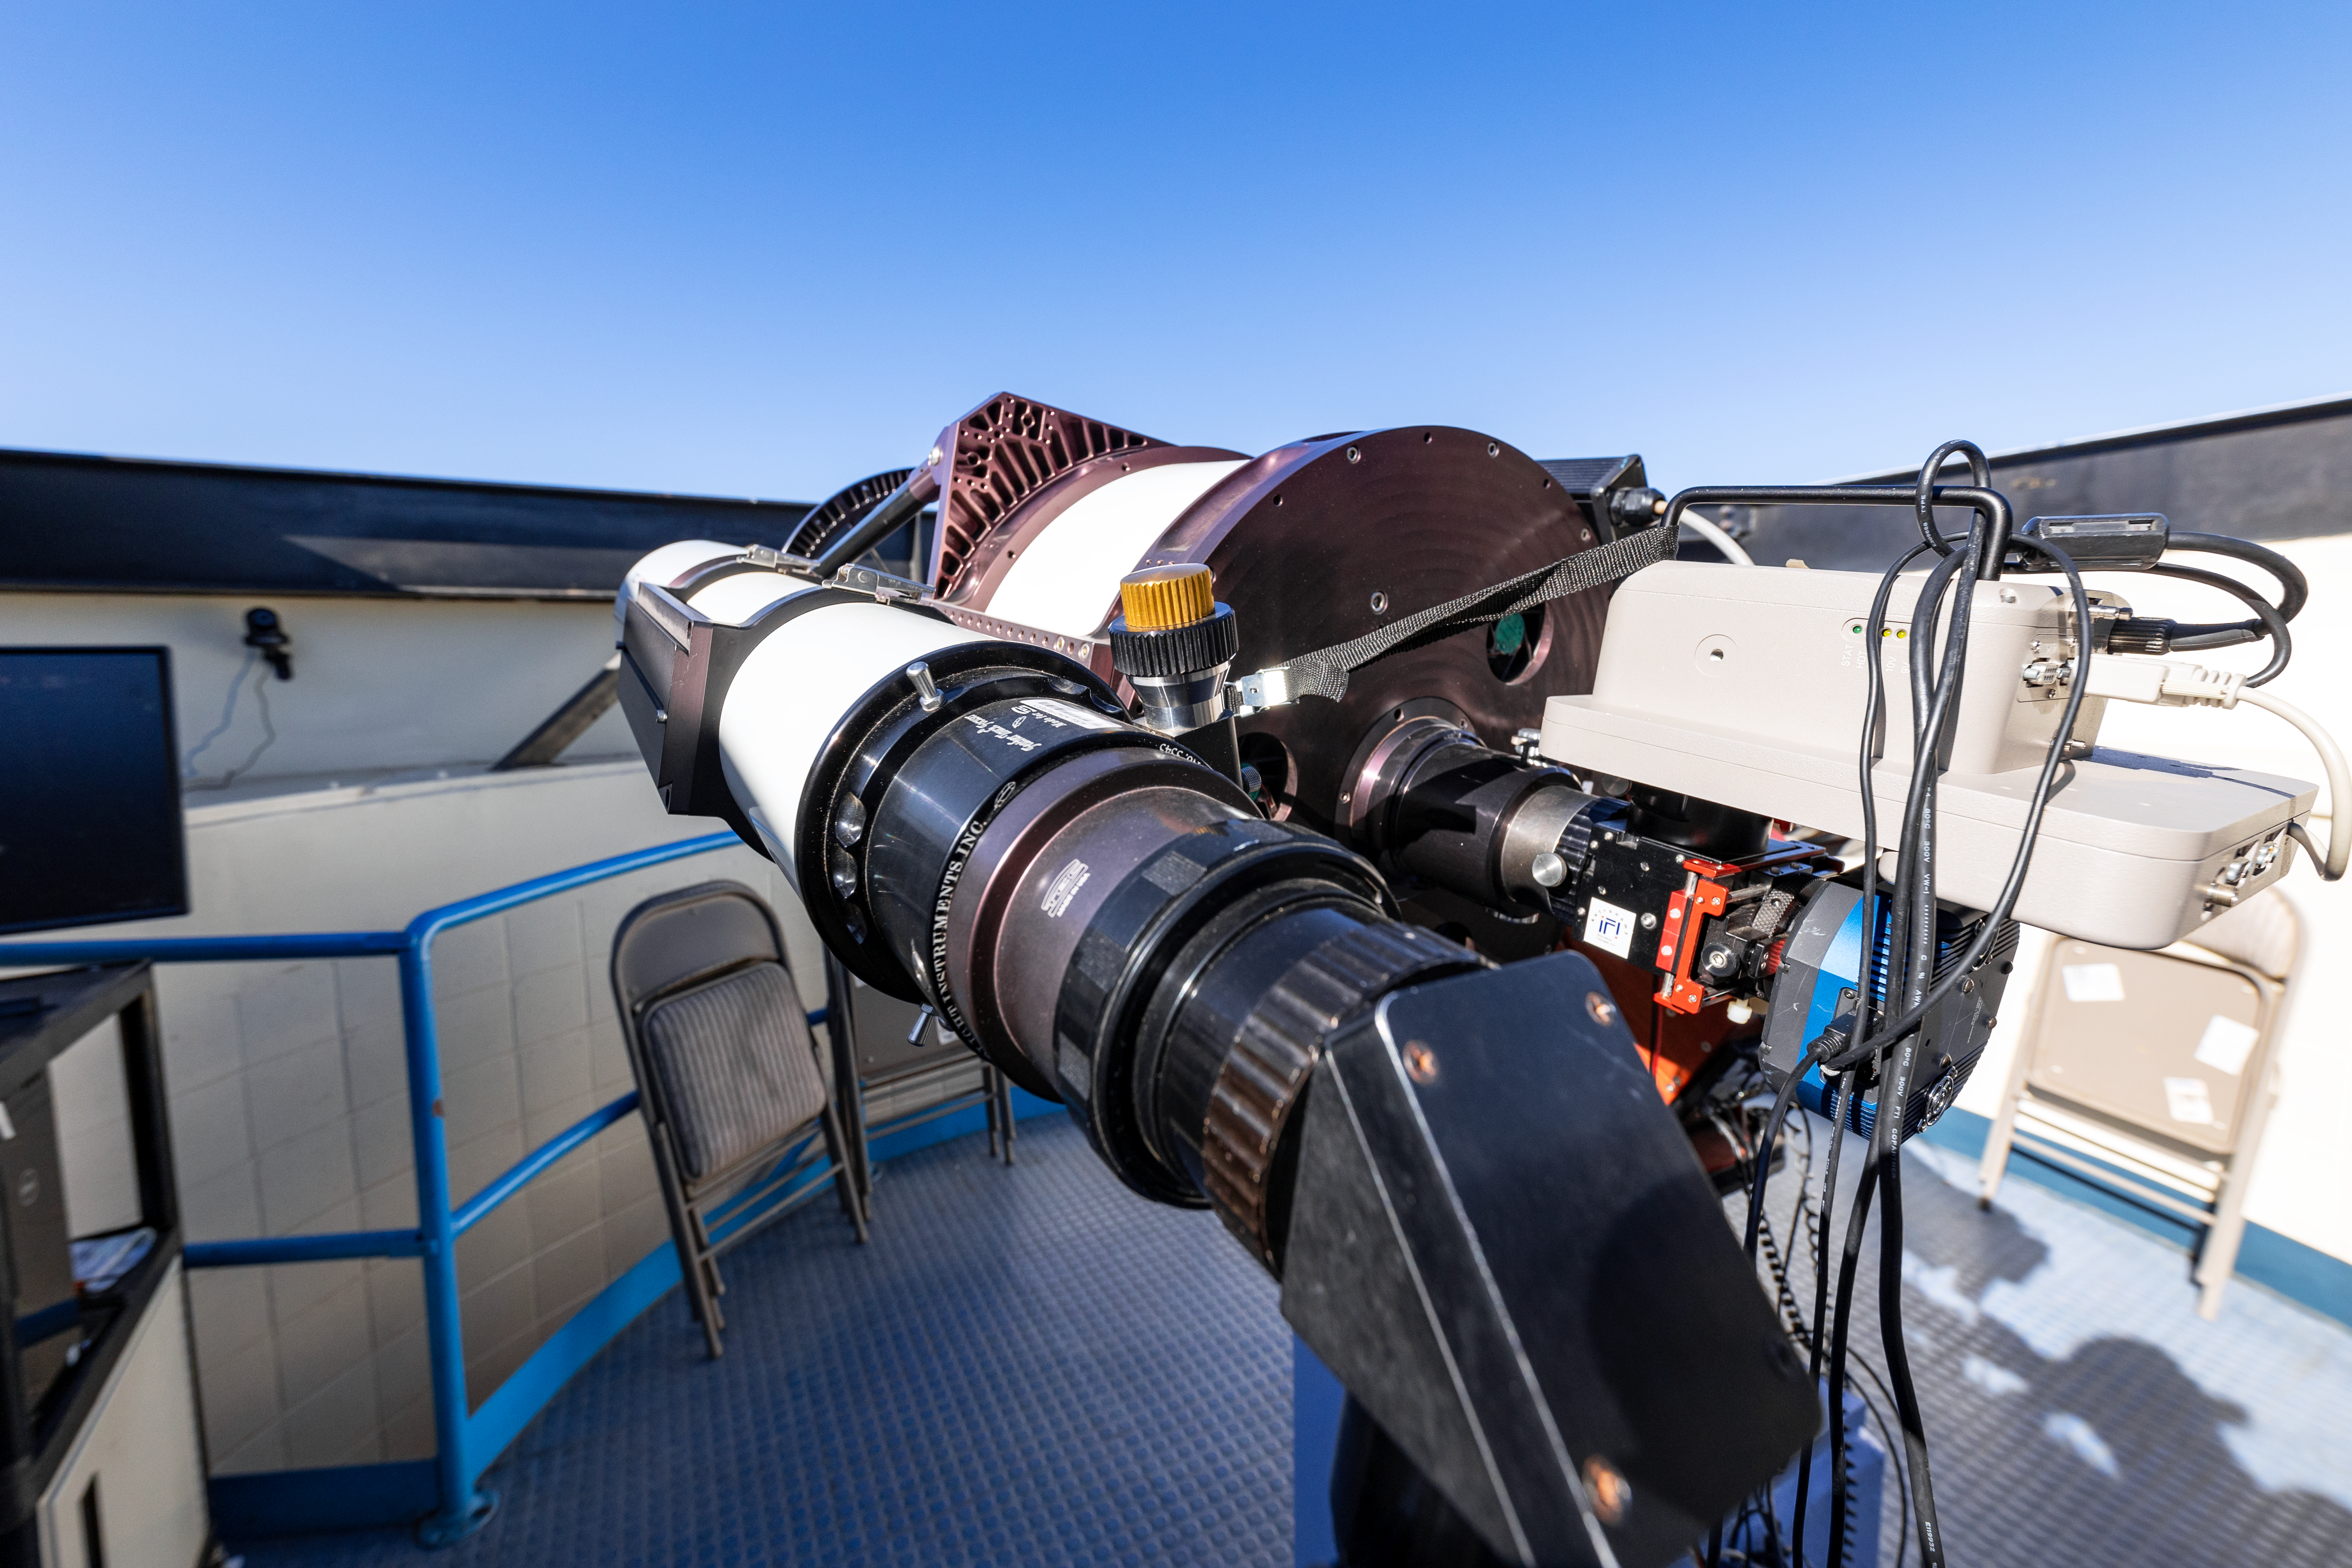

Visitor Center Roll Off Roof Observatory

The RCOS 16-inch Telescope when it was housed in the Visitor Center Roll Off Roof Observatory on Kitt Peak National Observatory in Arizona.

Credit: KPNO/NOIRLab/NSF/AURA/T. Slovinský